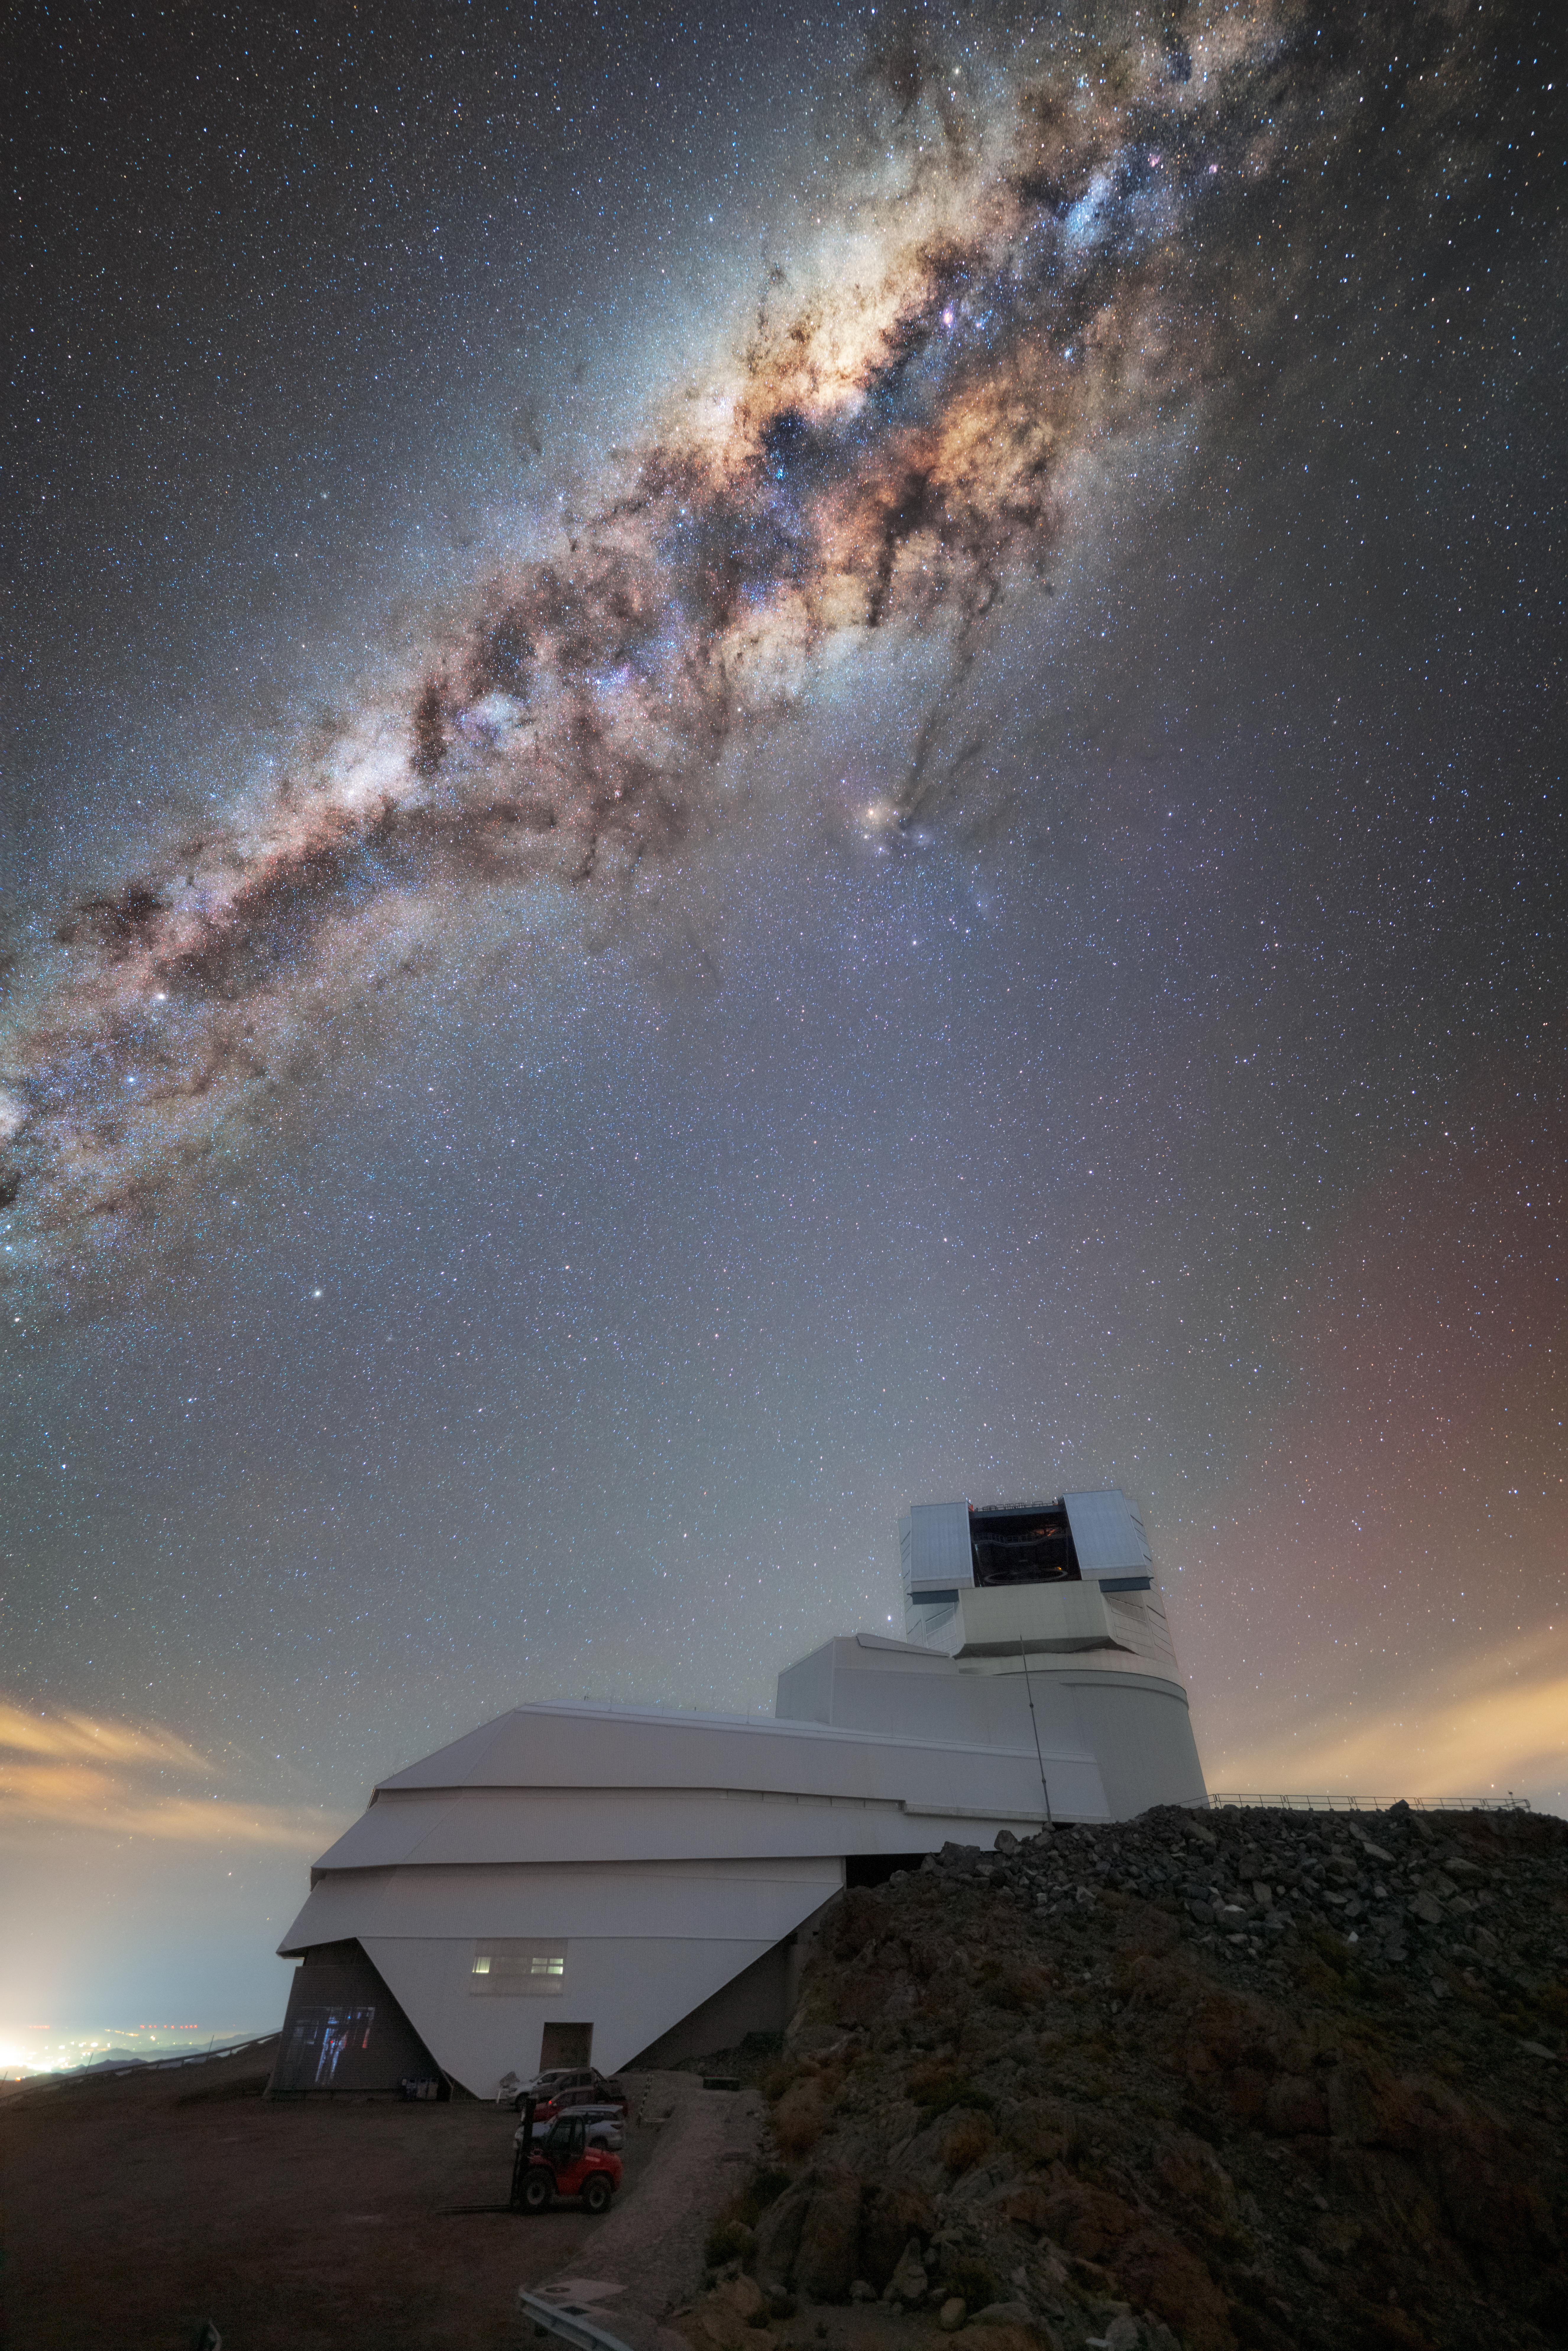

Rubin’s Eyes Wide Open

NSF–DOE Vera C. Rubin Observatory sits under the Milky Way’s dense tangle of celestial gas and dust in this NSF NOIRLab Image of the Week. Peeking out from behind Cerro Pachón, the mountain home to Rubin Observatory, are the blue and red hints of airglow, a faint light emitted by energized atoms in Earth’s upper atmosphere, which then blends into the faint warm city lights of La Serena.

Rubin’s open dome indicates it is ready to investigate the Southern Hemisphere sky with its mighty eye, the 3200-megapixel LSST Camera. It is the largest digital camera in the world, at about the size of an SUV and weighing around 3000 kg (6600 lbs)! When Rubin’s eyes are open, the secrets of the Universe unfold, as it can image incredibly faint objects that don't emit or reflect much light. For example, imagine a galaxy the size of the Milky Way, but with just one hundredth to one thousandth as many stars. These faint objects are known as ultra diffuse galaxies, and Rubin can see them. By studying them, scientists can test theories of dark matter, uncover clues about how galaxies grow and interact, and explore the leftovers of cosmic collisions.

Hernán Stockebrand, the photographer, is a DevOps Engineer with Rubin Observatory and a NOIRLab Audiovisual Ambassador.

The NSF–DOE Vera C. Rubin Observatory is jointly funded by the U.S. National Science Foundation (NSF) and the U.S. Department of Energy's Office of Science (DOE/SC). Rubin is a joint program of NSF NOIRLab and DOE’s SLAC National Accelerator Laboratory, which cooperatively operate Rubin.

Credit: NSF–DOE Vera C. Rubin Observatory/NOIRLab/SLAC/AURA/H. Stockebrand